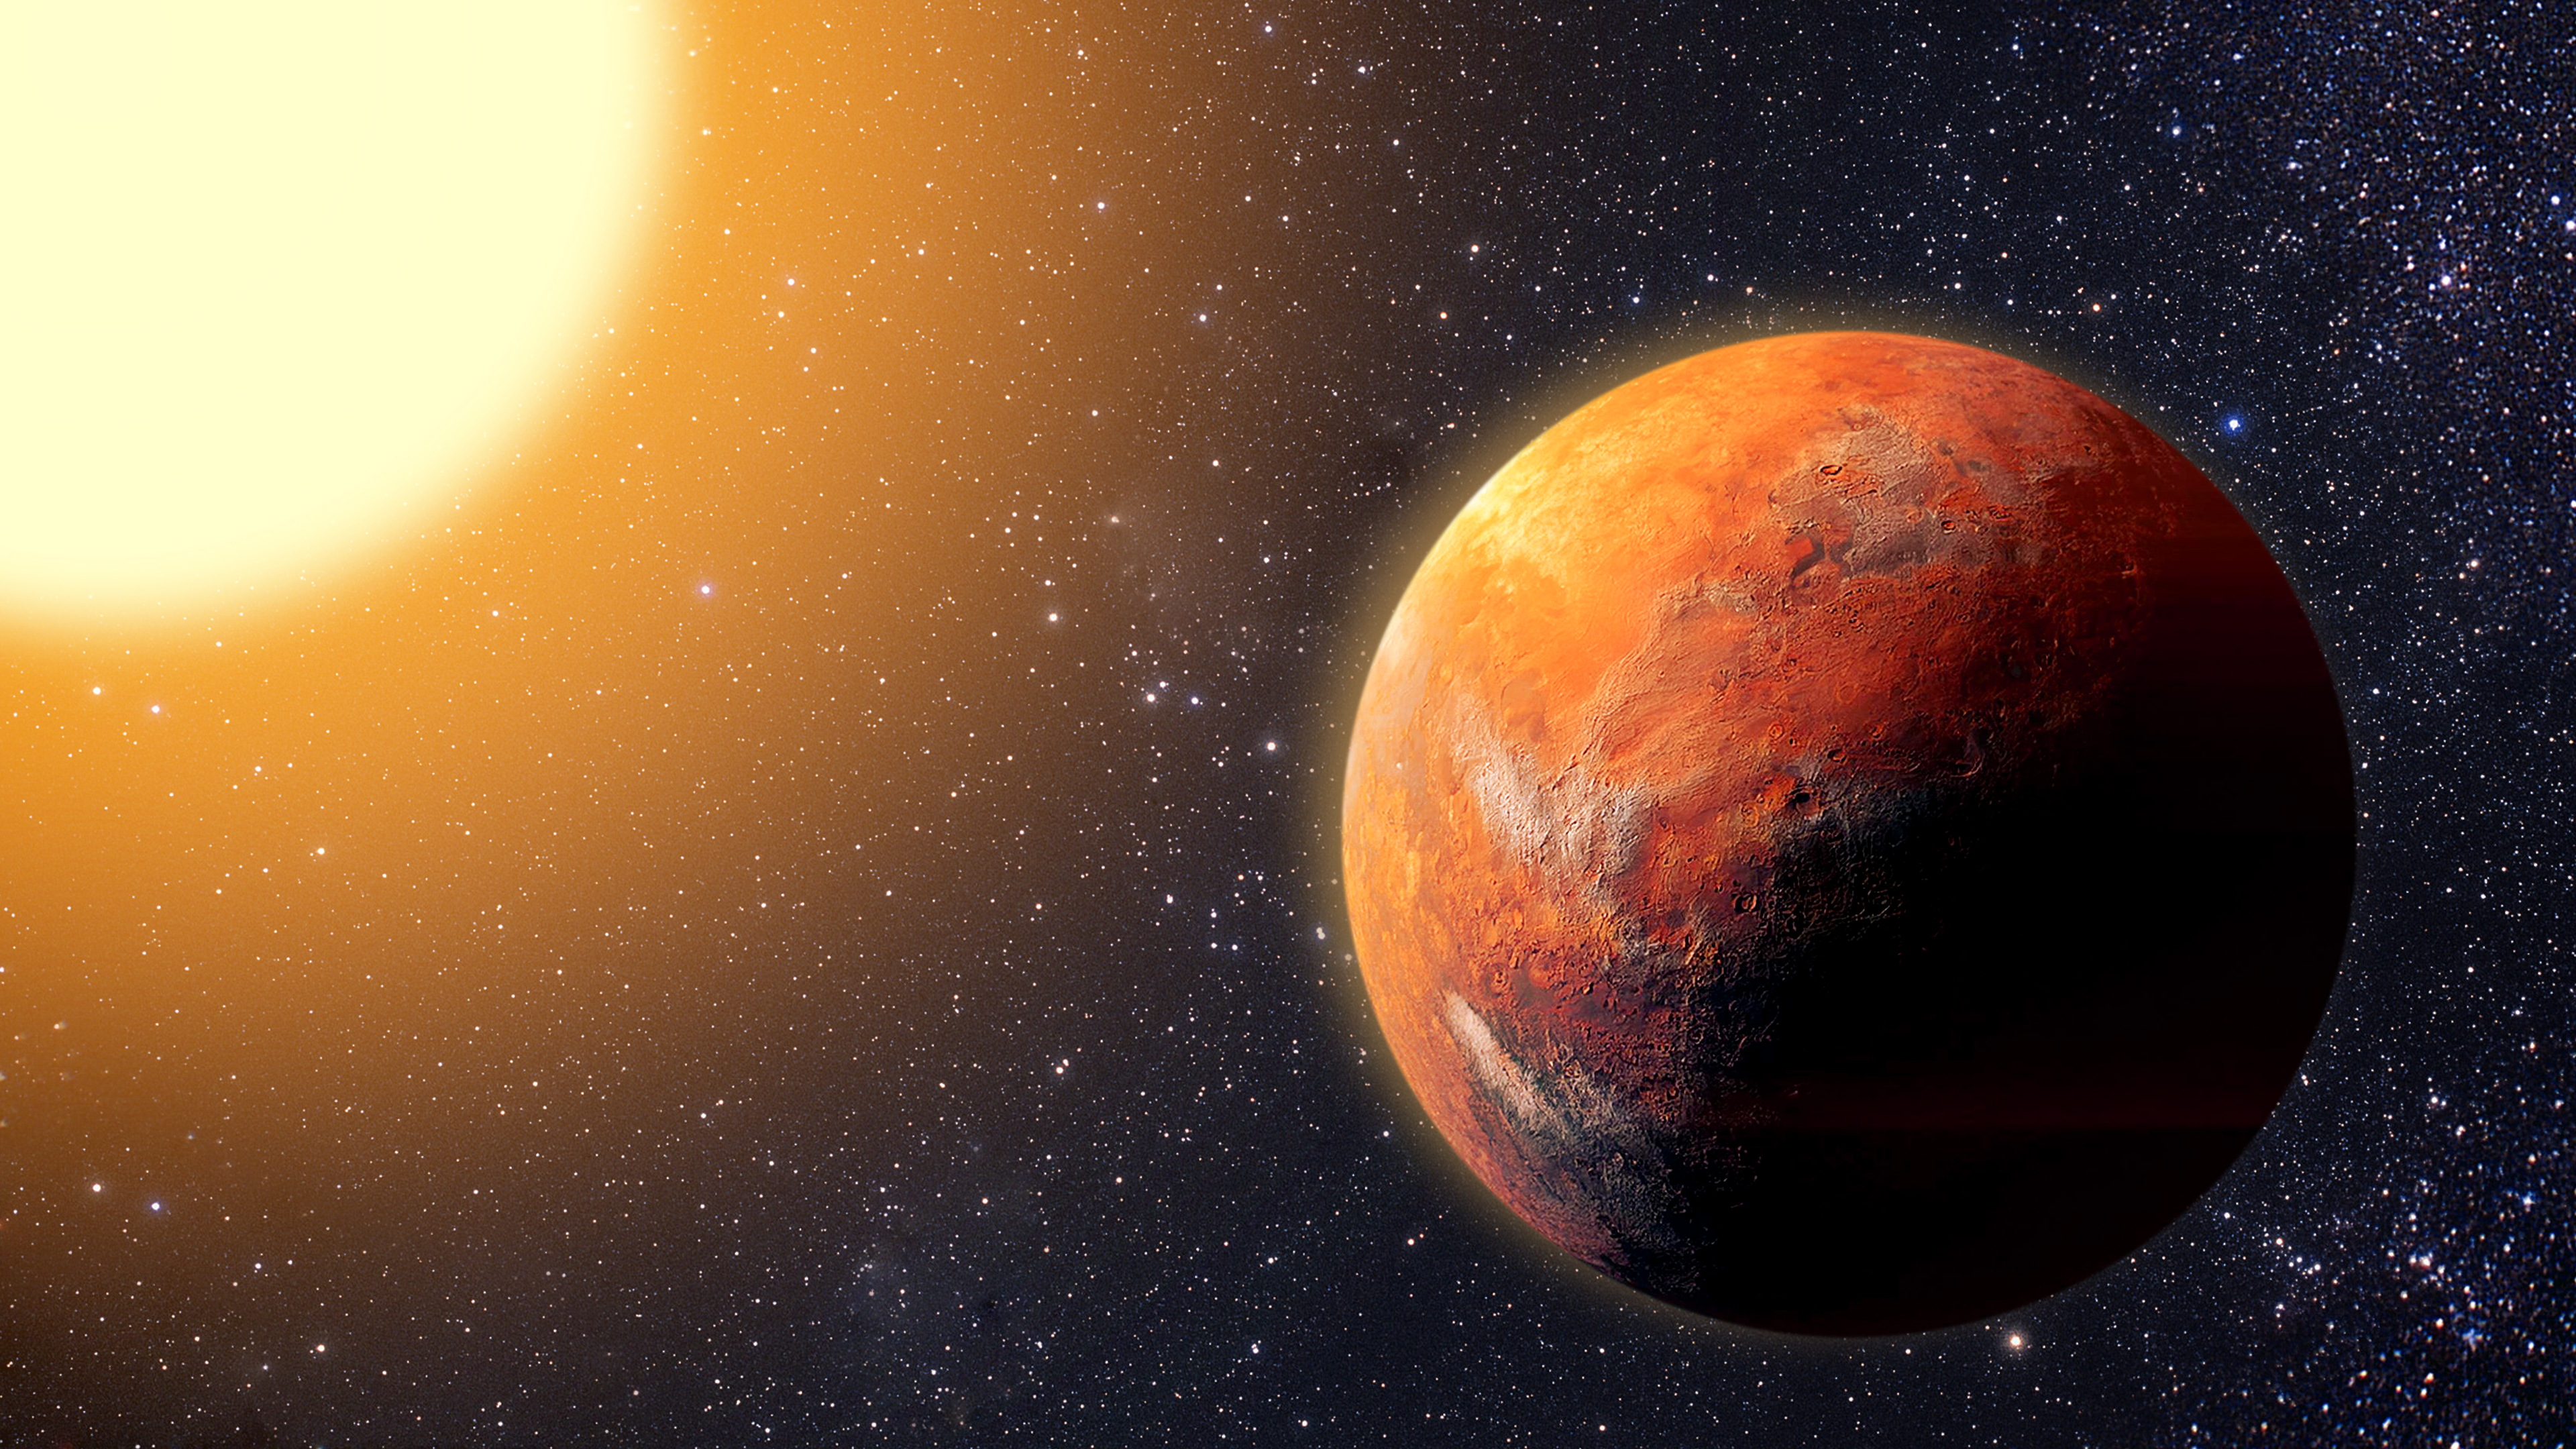

Artist’s Illustration of Exoplanet HD 86728 b

This artist’s illustration shows HD 86728 b, the very first exoplanet to be discovered by the NEID spectrograph, mounted on the WIYN 3.5-meter Telescope at the U.S. National Science Foundation Kitt Peak National Observatory, a Program of NSF NOIRLab. Exoplanet HD 86728 b is about nine times more massive than Earth. Surprisingly, this super-Earth appears to be the only planet orbiting its star.

Credit: NOIRLab/NSF/AURA/P. Marenfeld